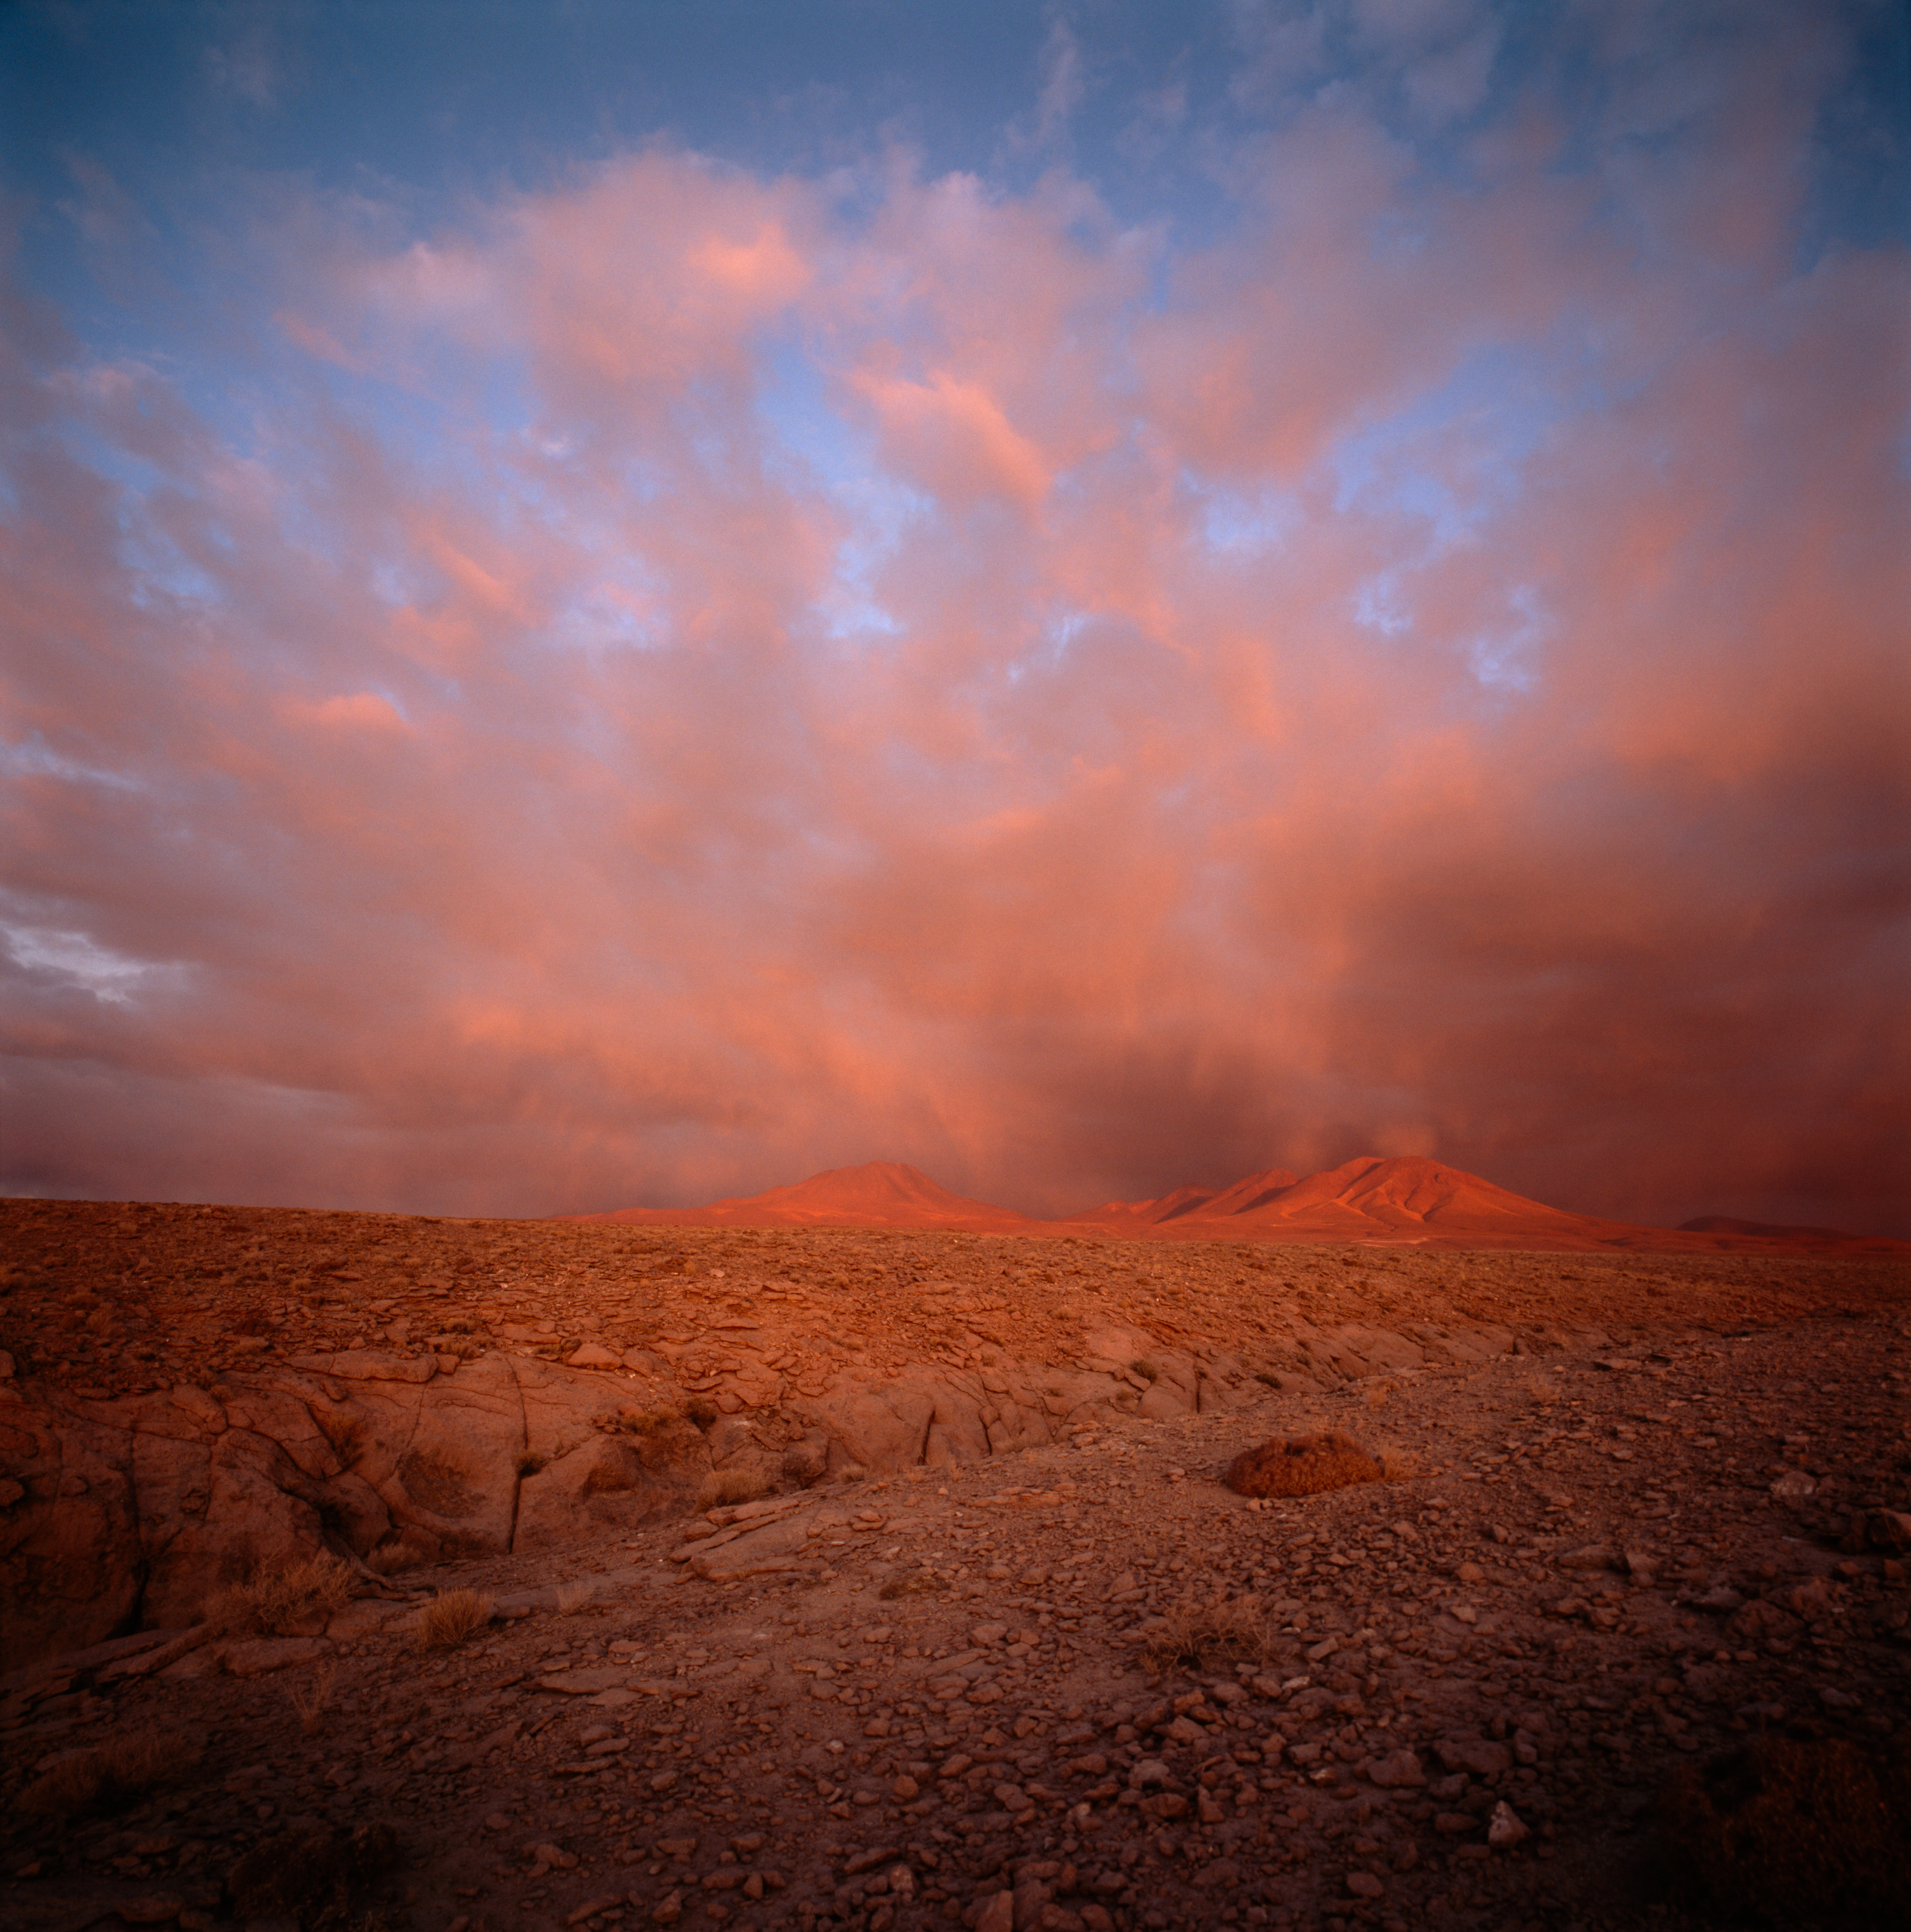

The way to ALMA

On the way to ALMA one can see the two mountains Cerro Negro and Cerro Macon glowing red during sunset. This picture was taken in December 2004.

Credit: ESO